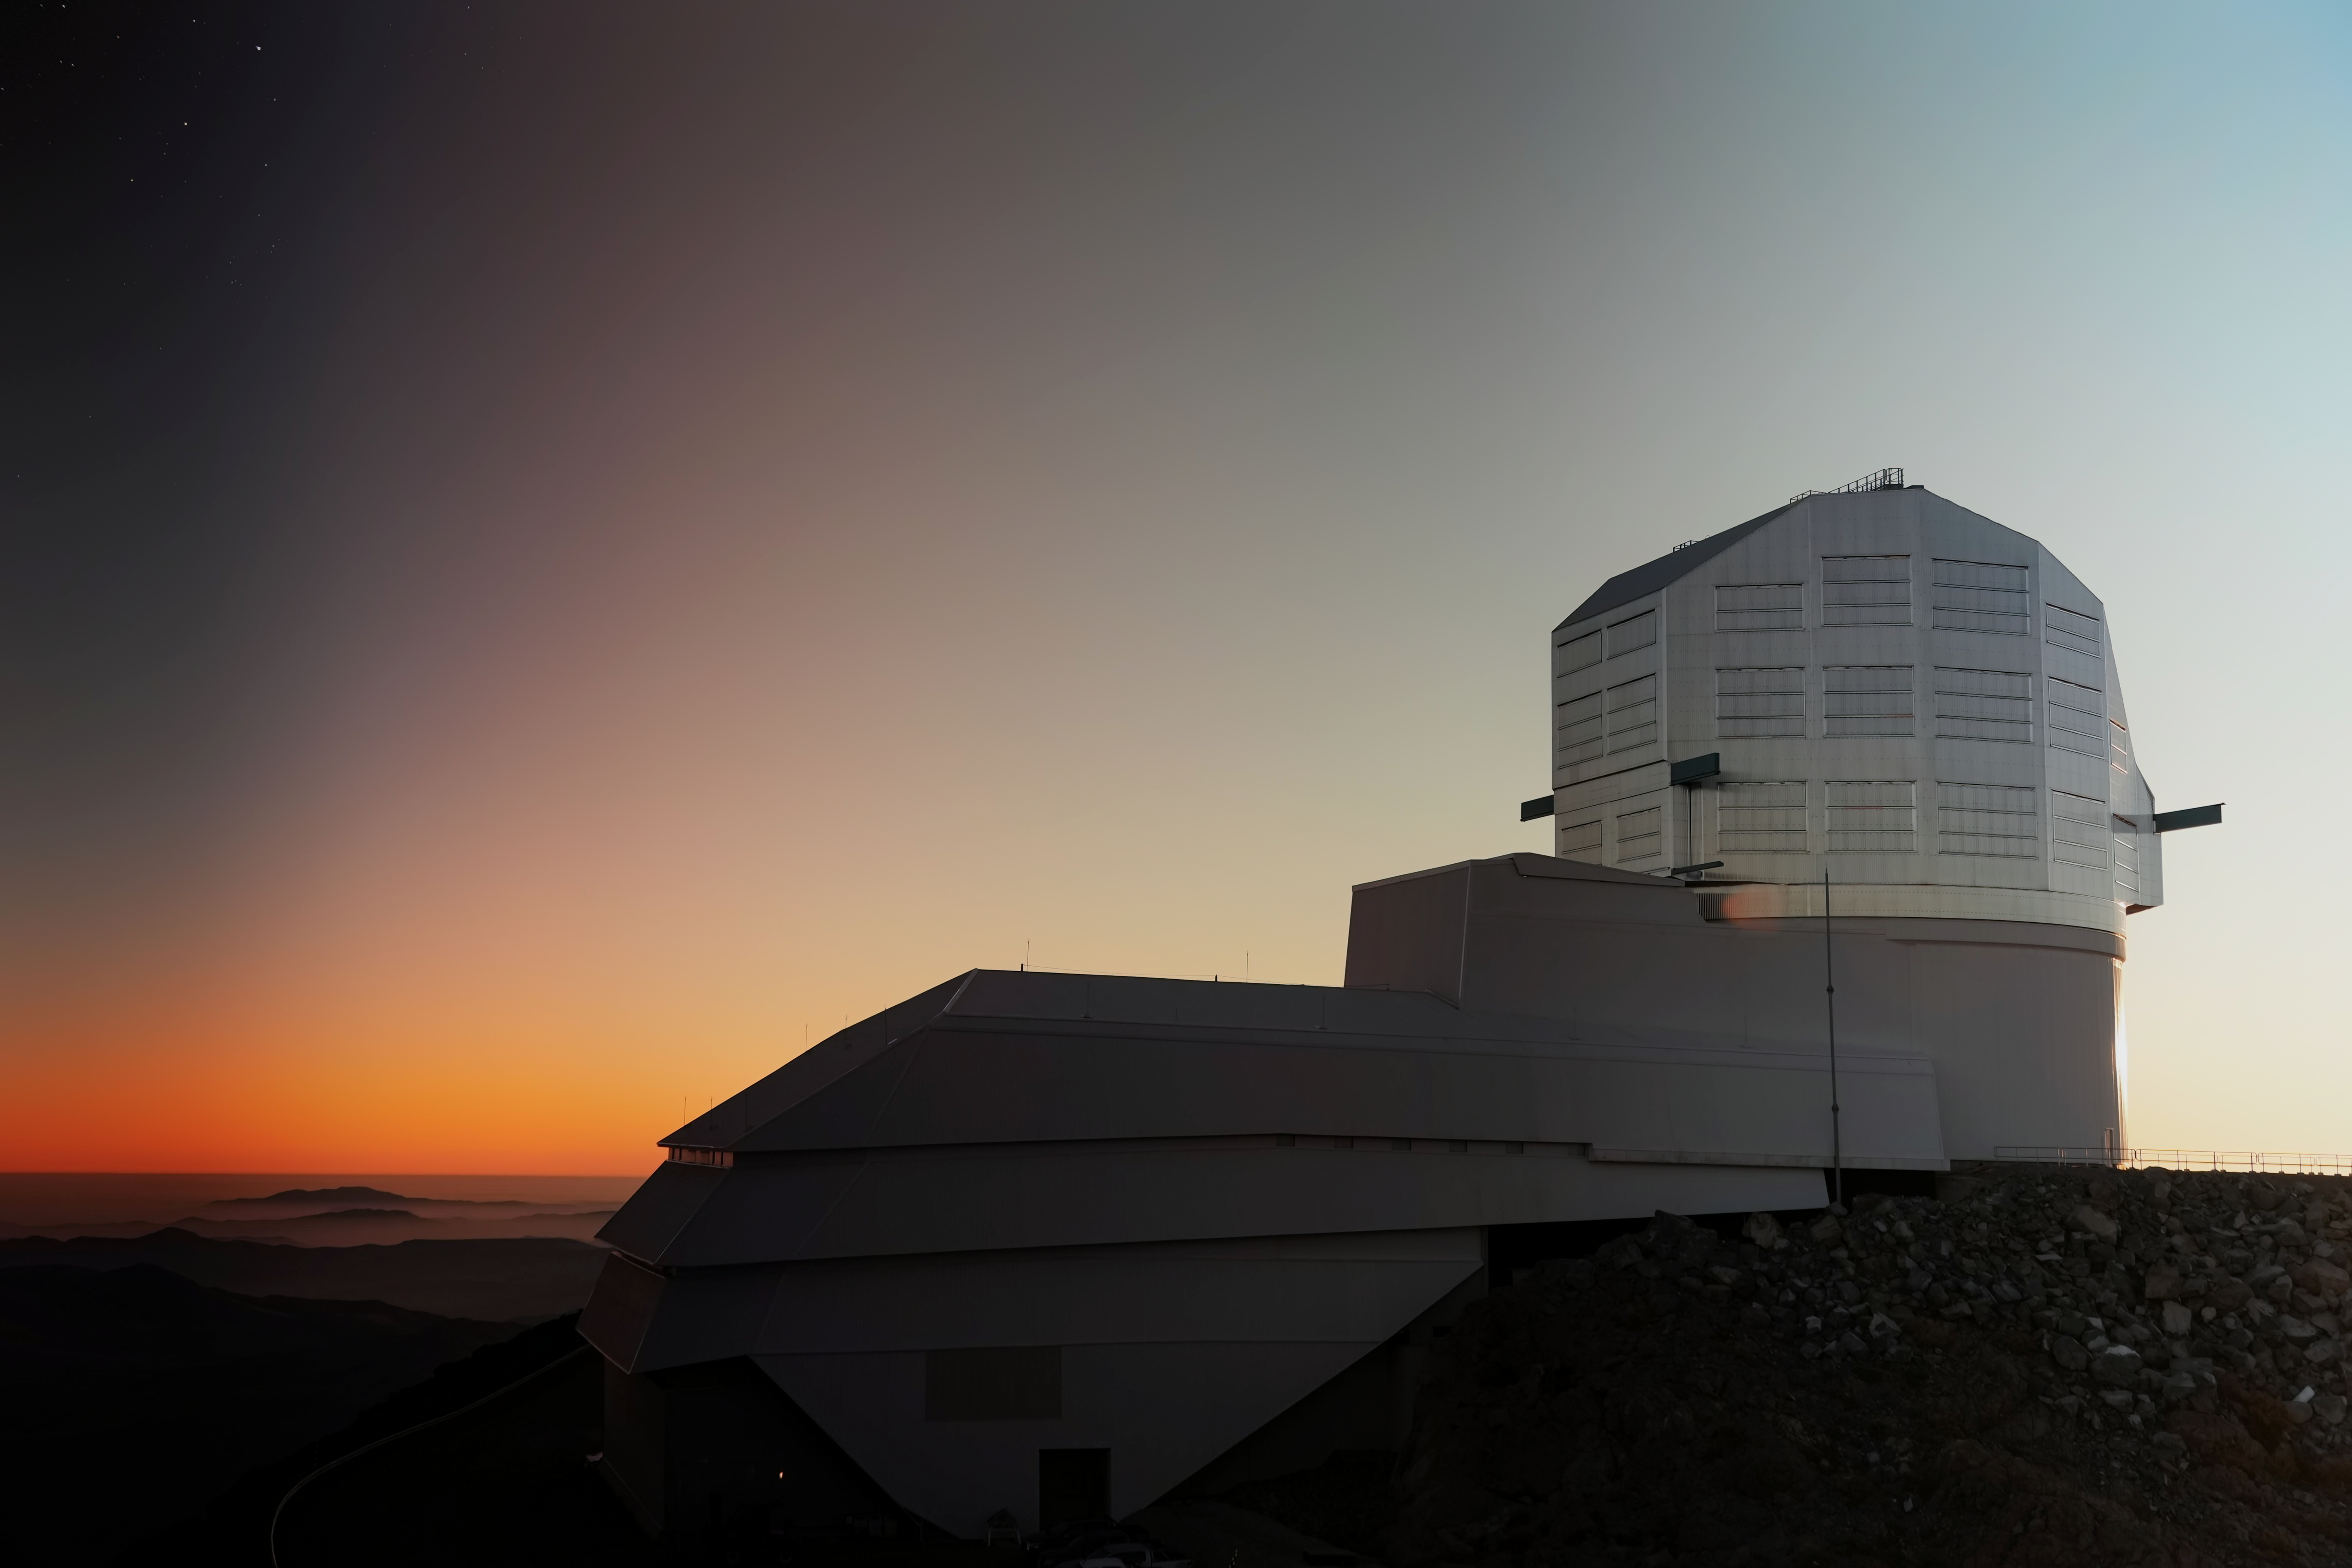

Rubin at Sunset

NSF-DOE Vera C. Rubin Observatory at sunset.

Credit: NSF–DOE Vera C. Rubin Observatory/NOIRLab/SLAC/AURA